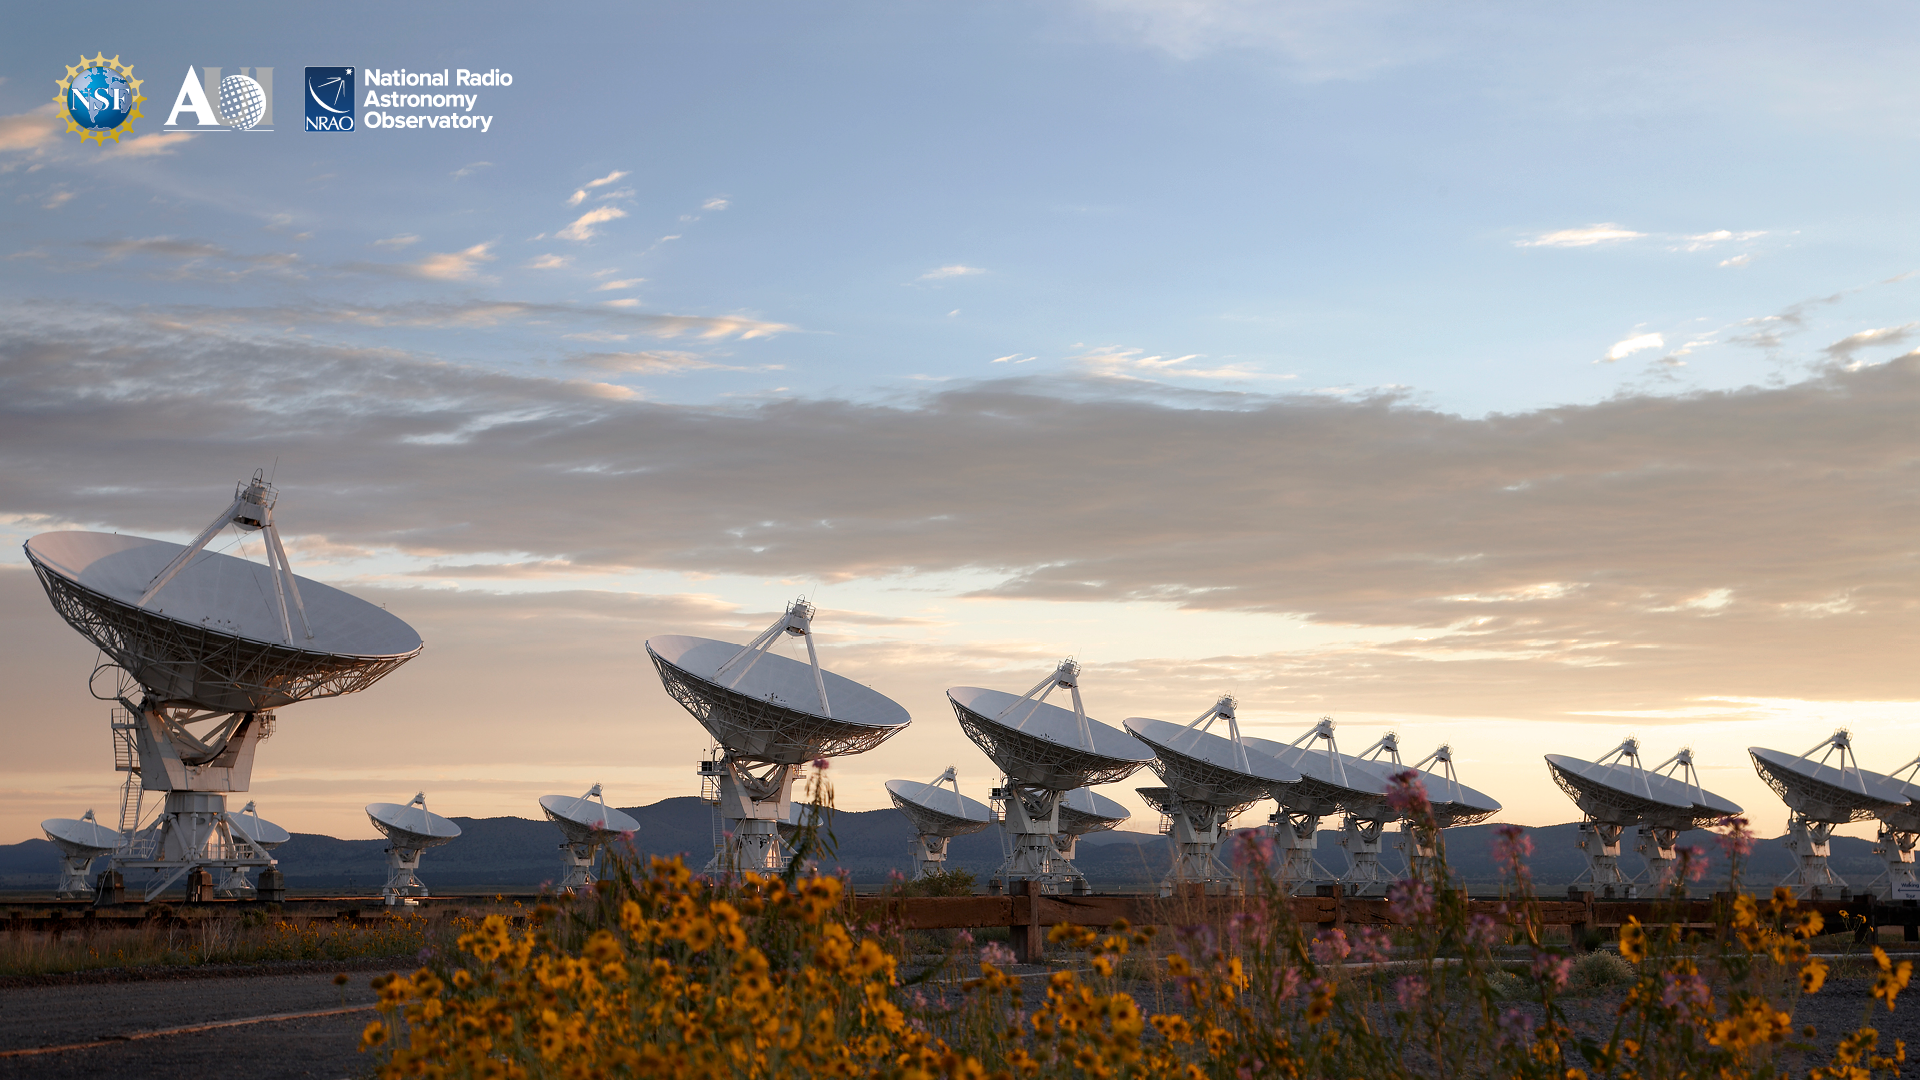

VLA Background 4

Credit: NRAO/AUI/NSF